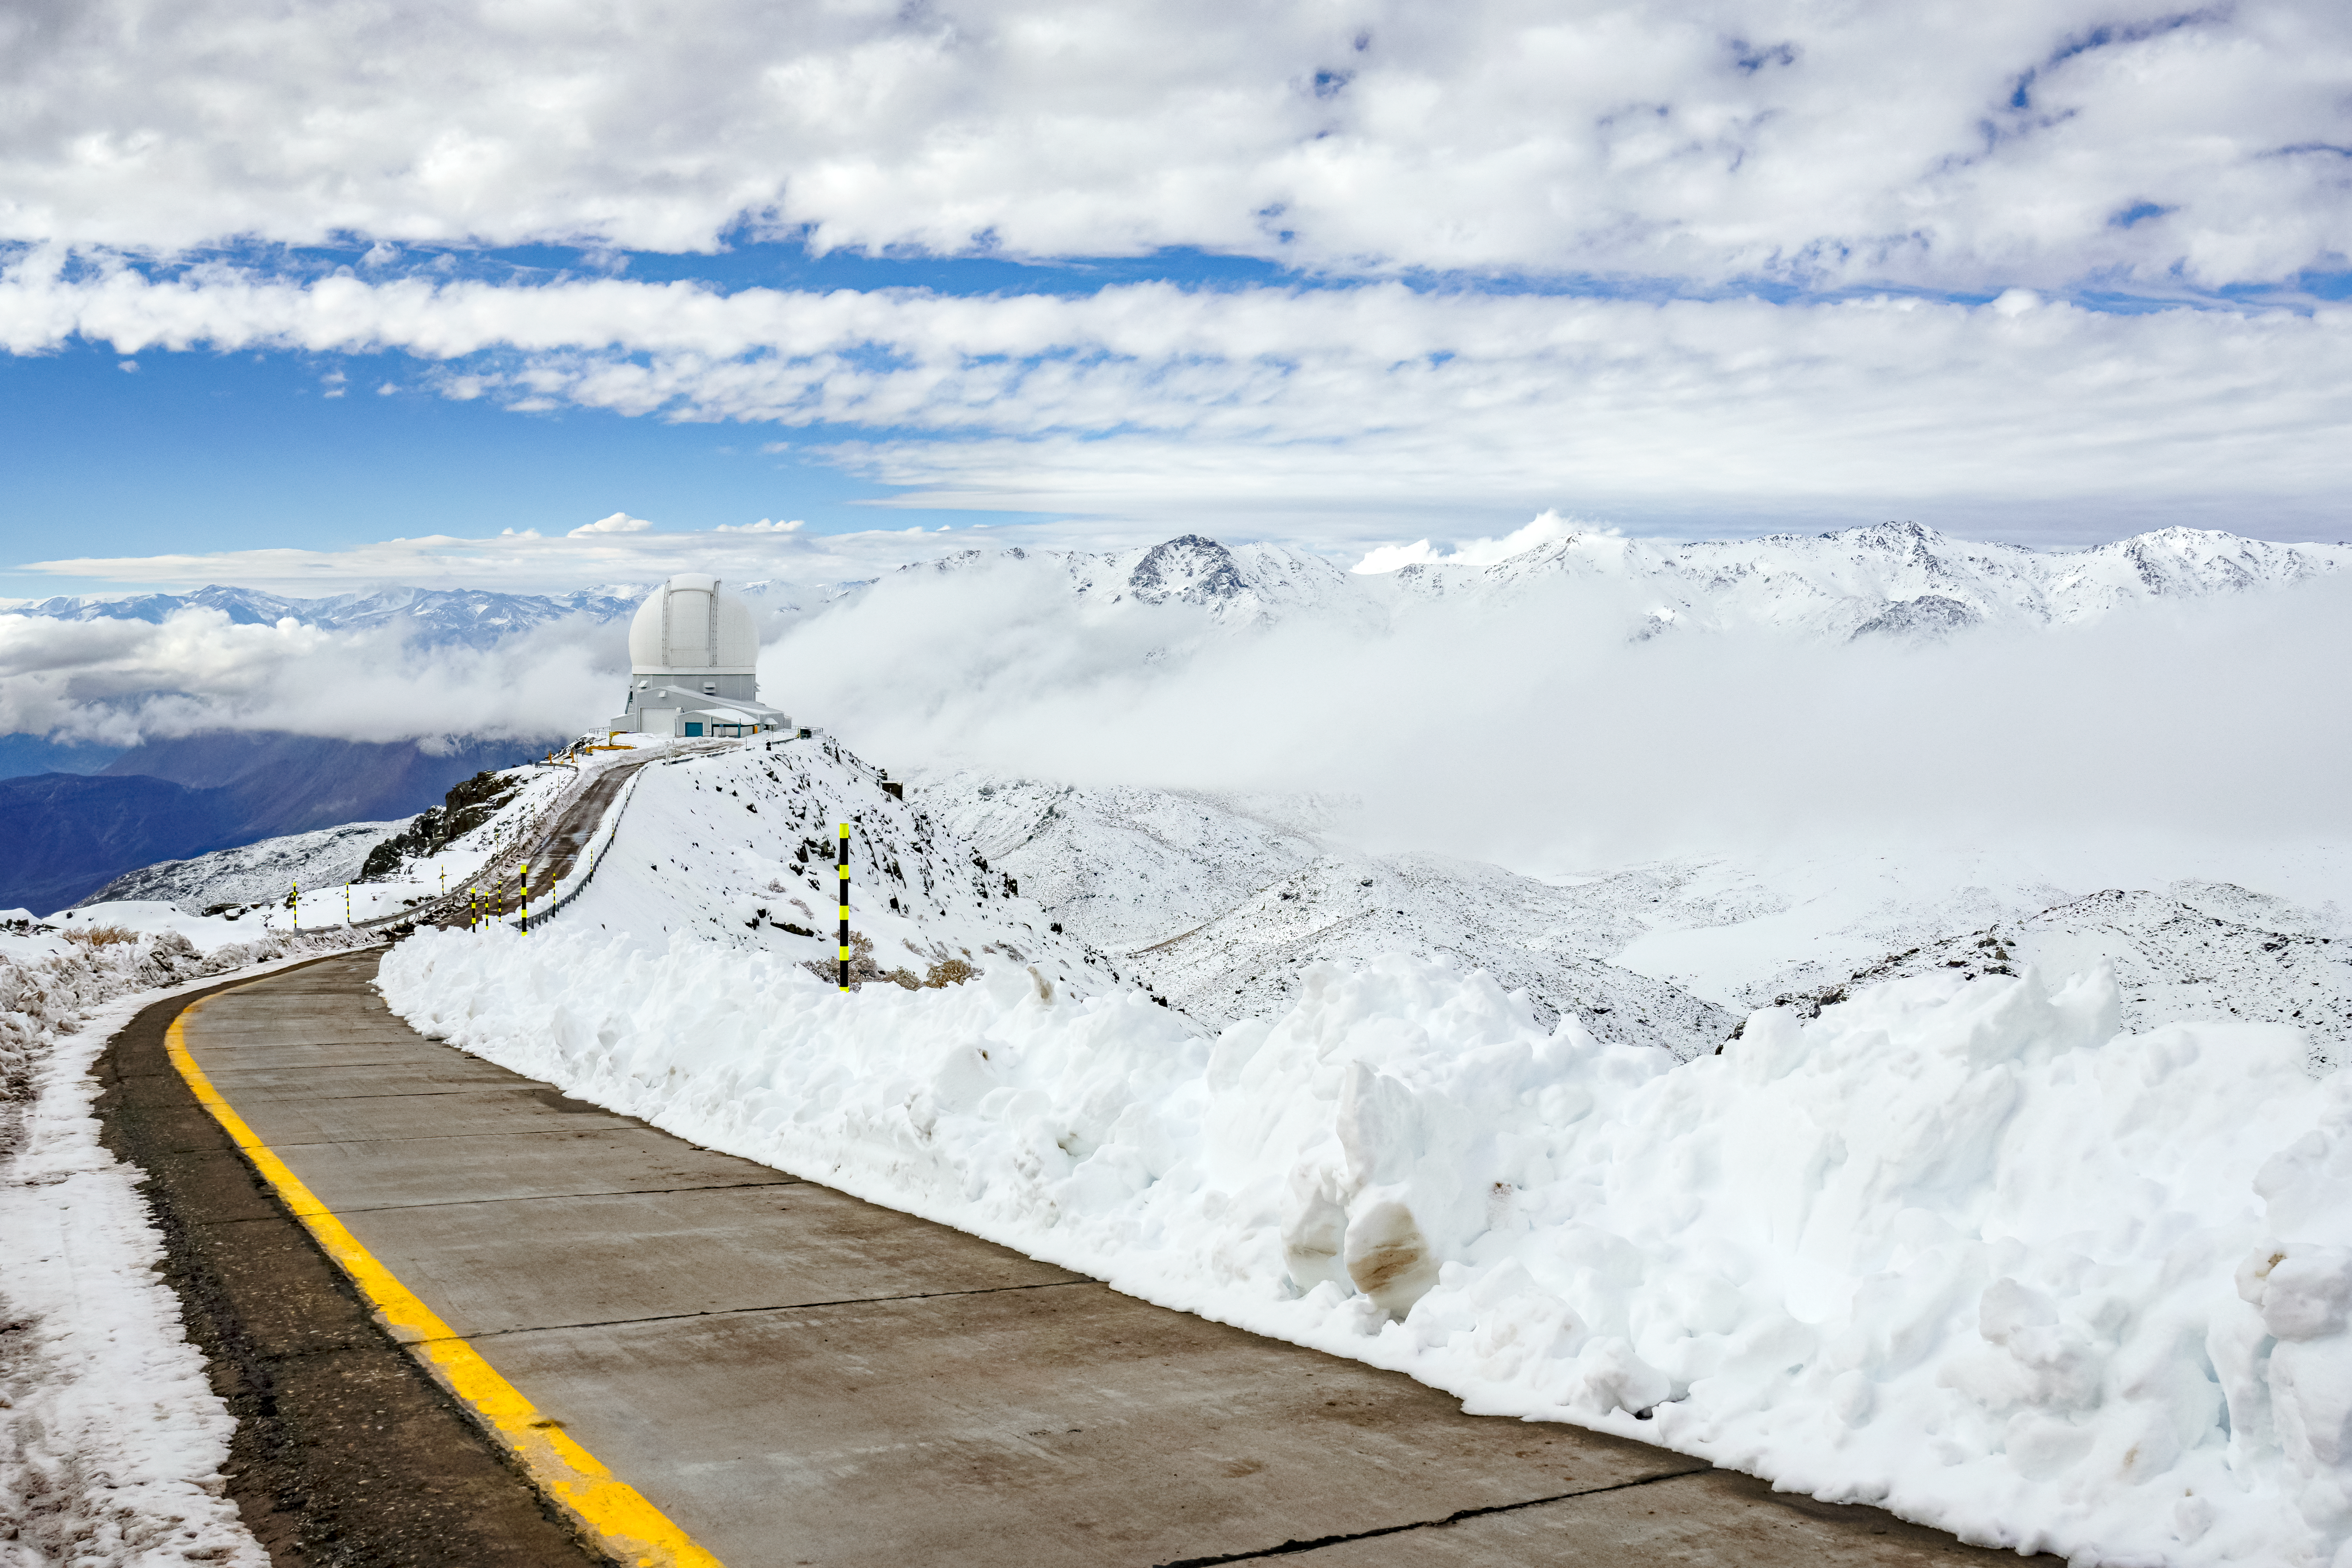

SOAR Telescope

The road to the SOAR Telescope on Cerro Pachón in northern Chile, cleared from snow.

Credit: NOIRLab/NSF/AURA/C. Corco